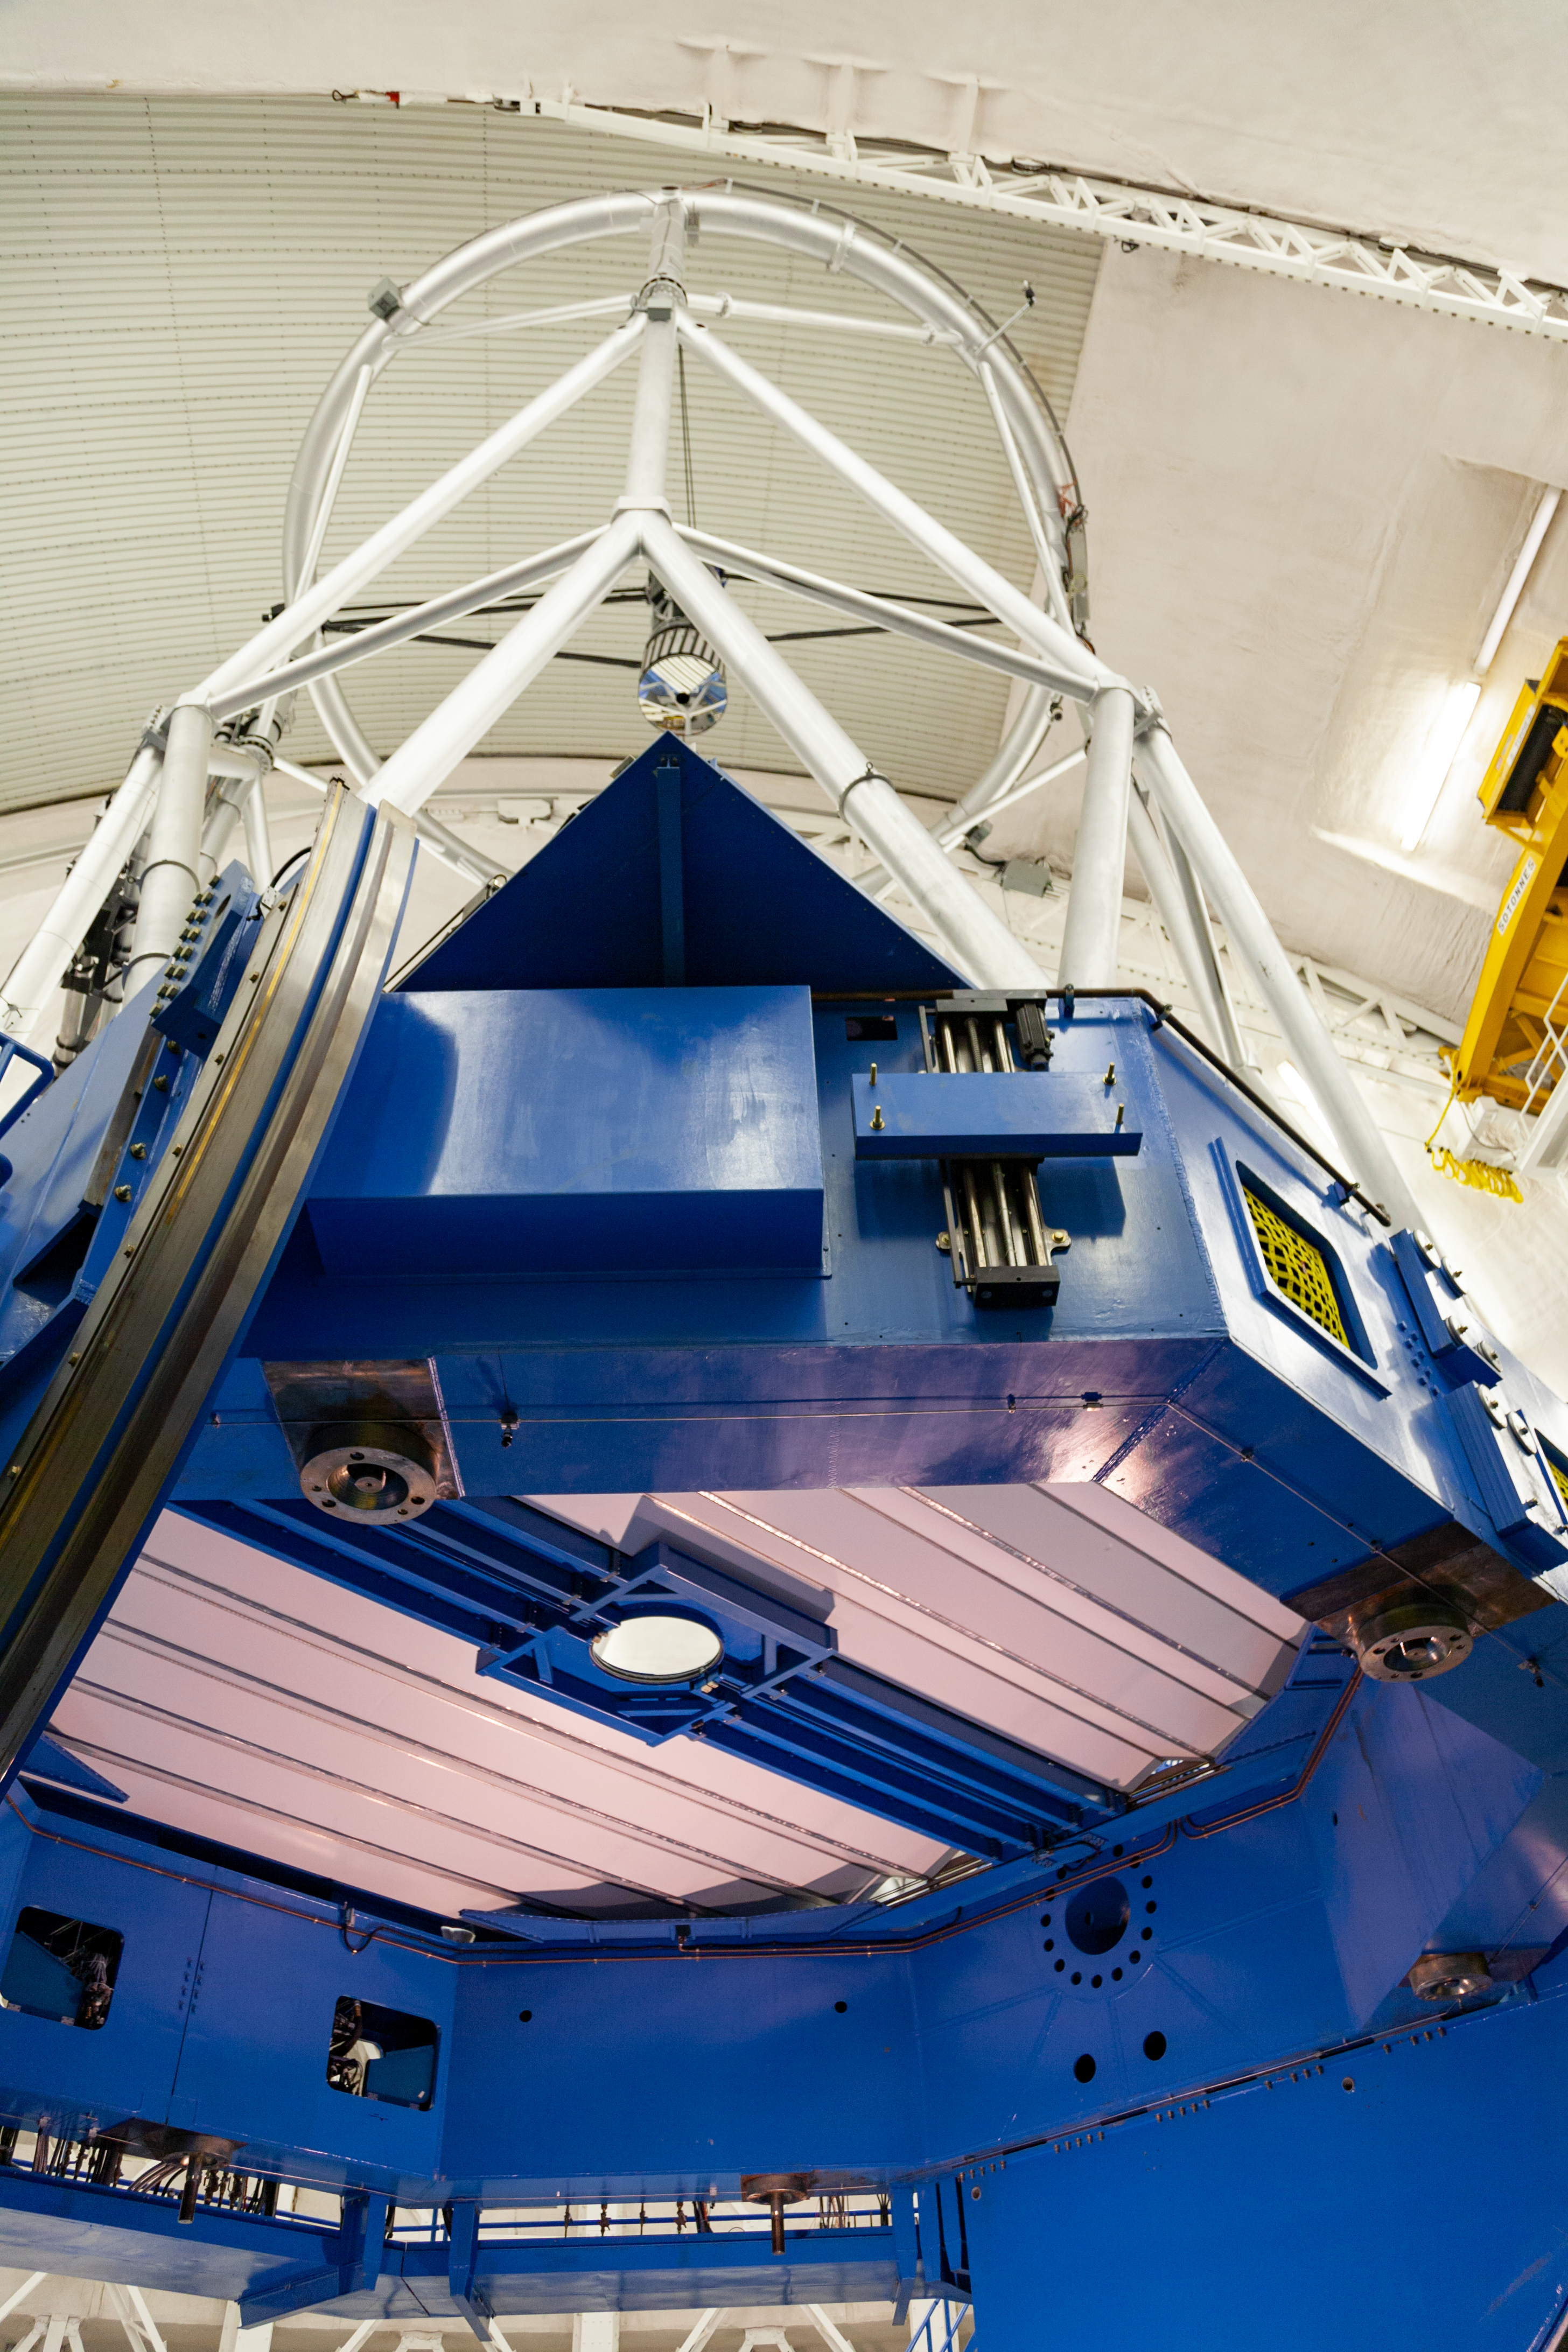

Gemini South telescope sans mirror (shutdown & re-coating)

A view of the telescope as seen with the mirror covers closed but without any of the instruments or support structure, or mirror cell, during the 2010 Gemini South engineering shutdown.

Credit: International Gemini Observatory/NSF NOIRLab/AURA/J. Pollard